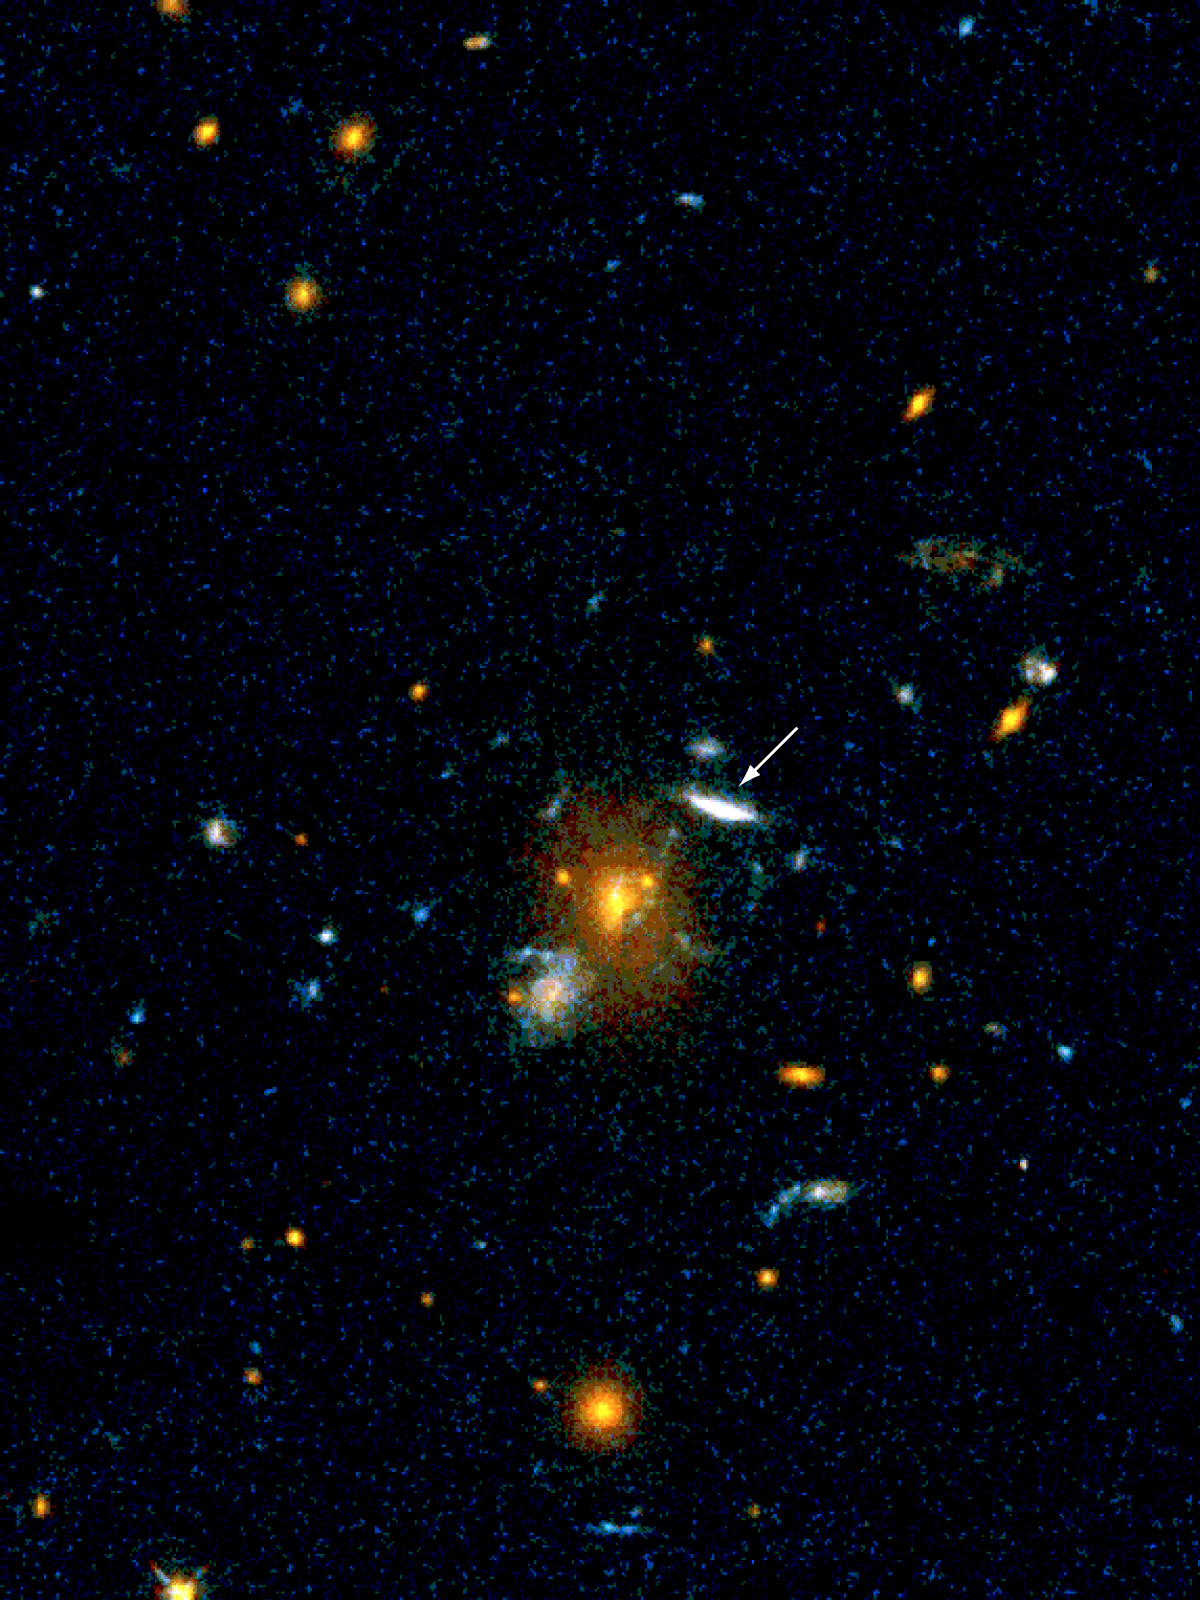

Distant galaxy MS 1512-cB58

The image reveals the gravitationally amplified, elongated image of the very distant, 20.6-mag galaxy MS 1512-cB58 (indicated with an arrow). The photo is is a reproduction of a composite image of the field around the distant cluster of galaxies MS 1512+36 (redshift 0.37), obtained with the WFPC2 camera on the NASA/ESA Hubble Space Telescope.

It is based on exposures in two filters (F555 + F675). The observations are described in a research paper by Seitz et al. (Monthly Notices of the RAS, August 1998, Vol. 298, p. 945 ff). The lensed image of the galaxy MS 1512-cB58 is seen at an angular distance of about 5 arcsec from the centre of the cluster. The north direction is at about 1 o'clock and east is at 10 o'clock. The field measures approx. 45 x 60 arcsec2.

Credit: ESO